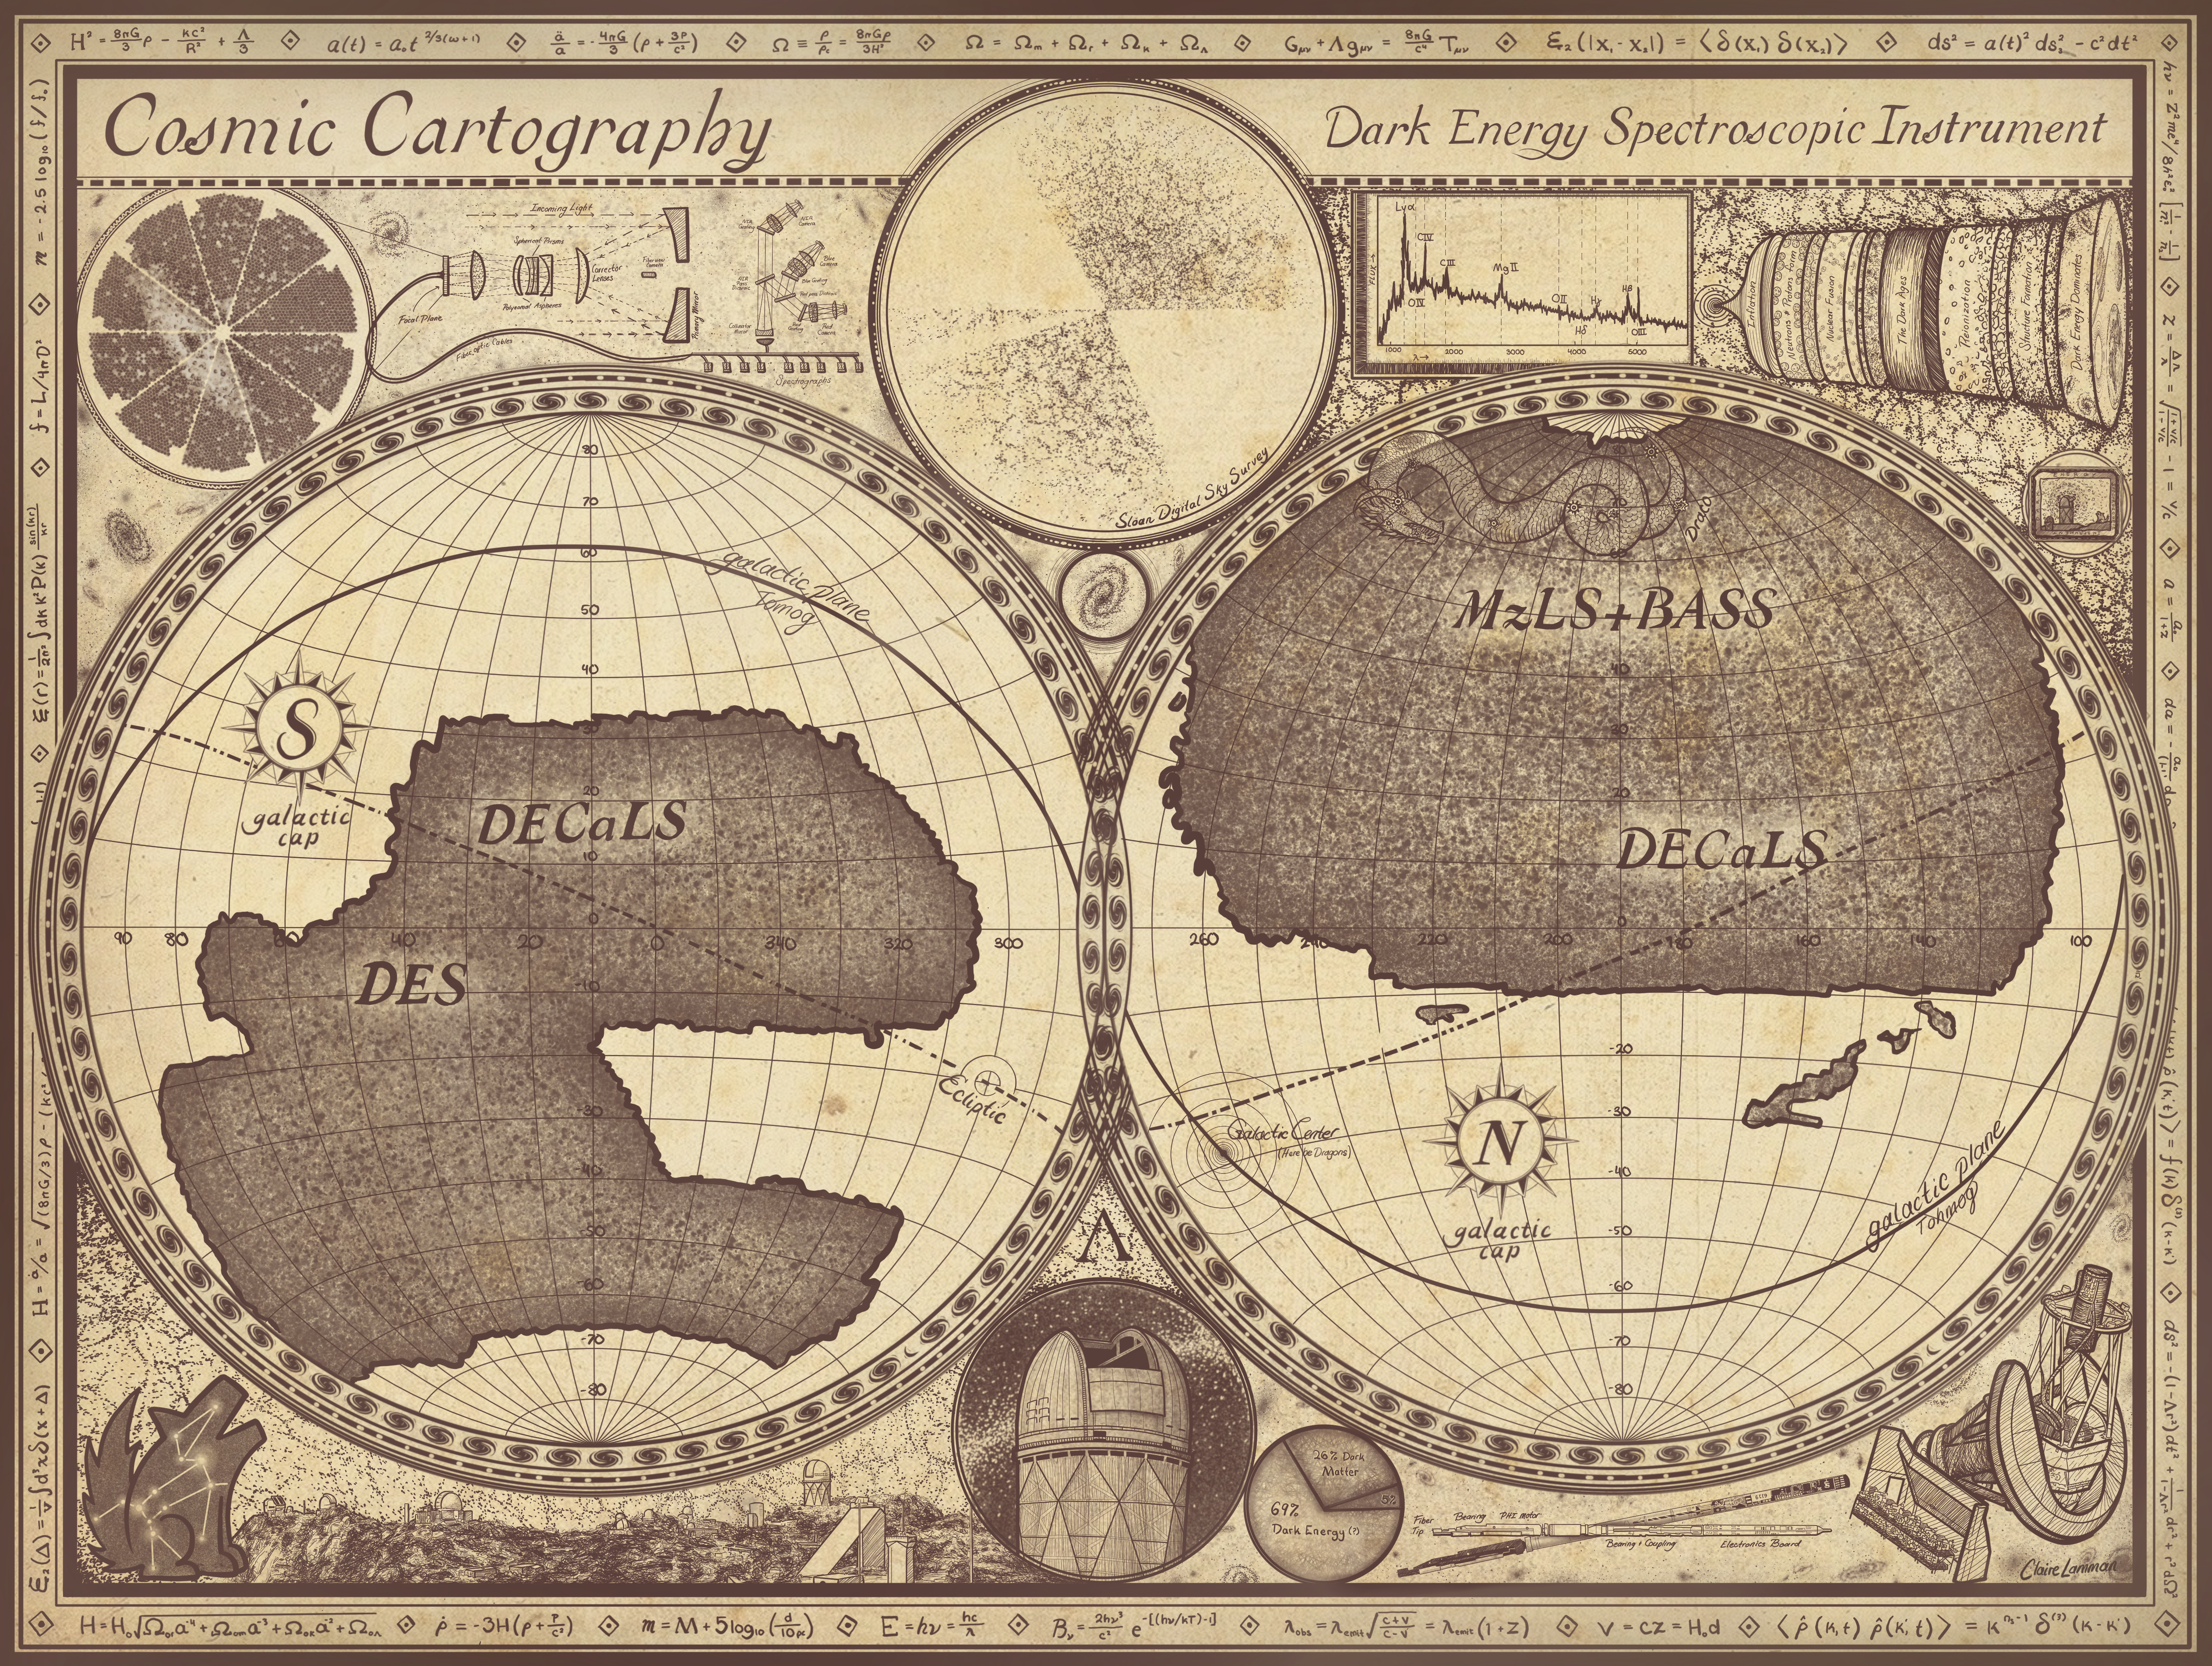

DESI Survey Cartography

This map shows an artistic representation of the full survey covered by DESI, which is mounted on the U.S. National Science Foundation Nicholas U. Mayall 4-meter Telescope at Kitt Peak National Observatory (KPNO), a Program of NSF NOIRLab.

Credit: DESI Collaboration/DOE/KPNO/NOIRLab/NSF/AURA/C. Lamman